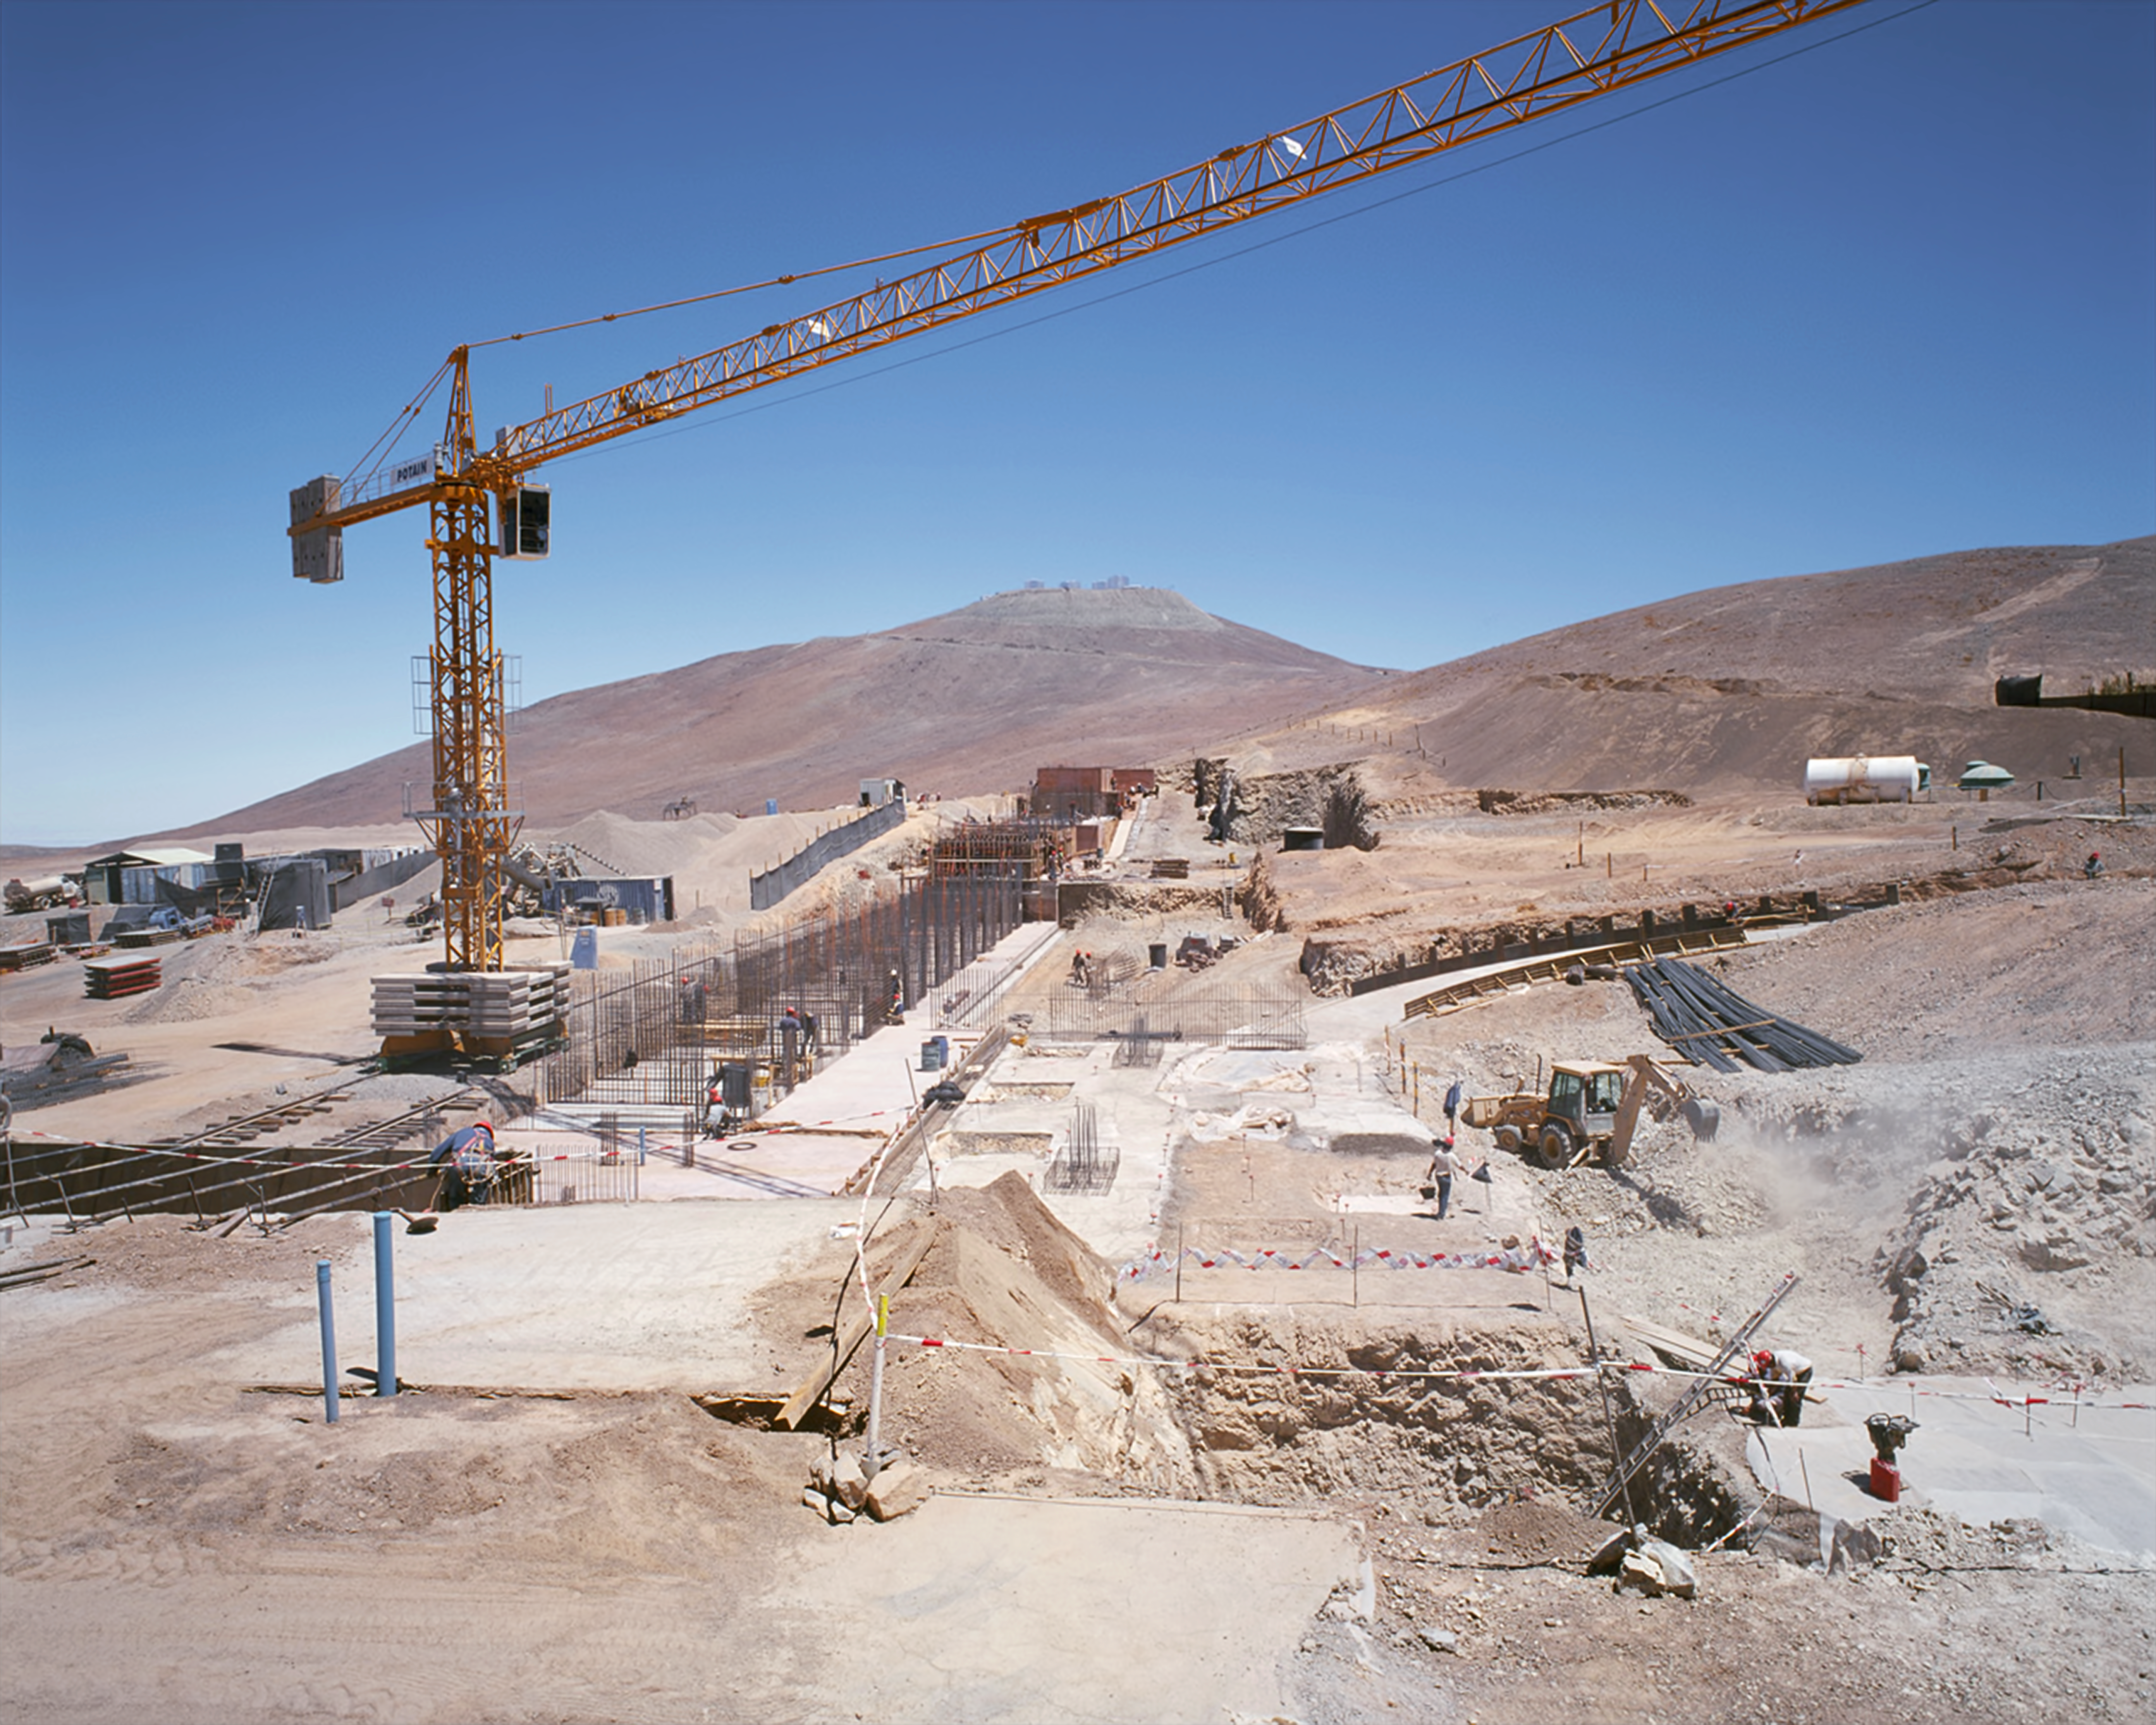

Building the Paranal Residencia — from turbulence to tranquility (historical image)

This is the historical image from the Then and Now comparison Picture of the Week: Building the Paranal Residencia — From Turbulence to Tranquility

Credit: ESO